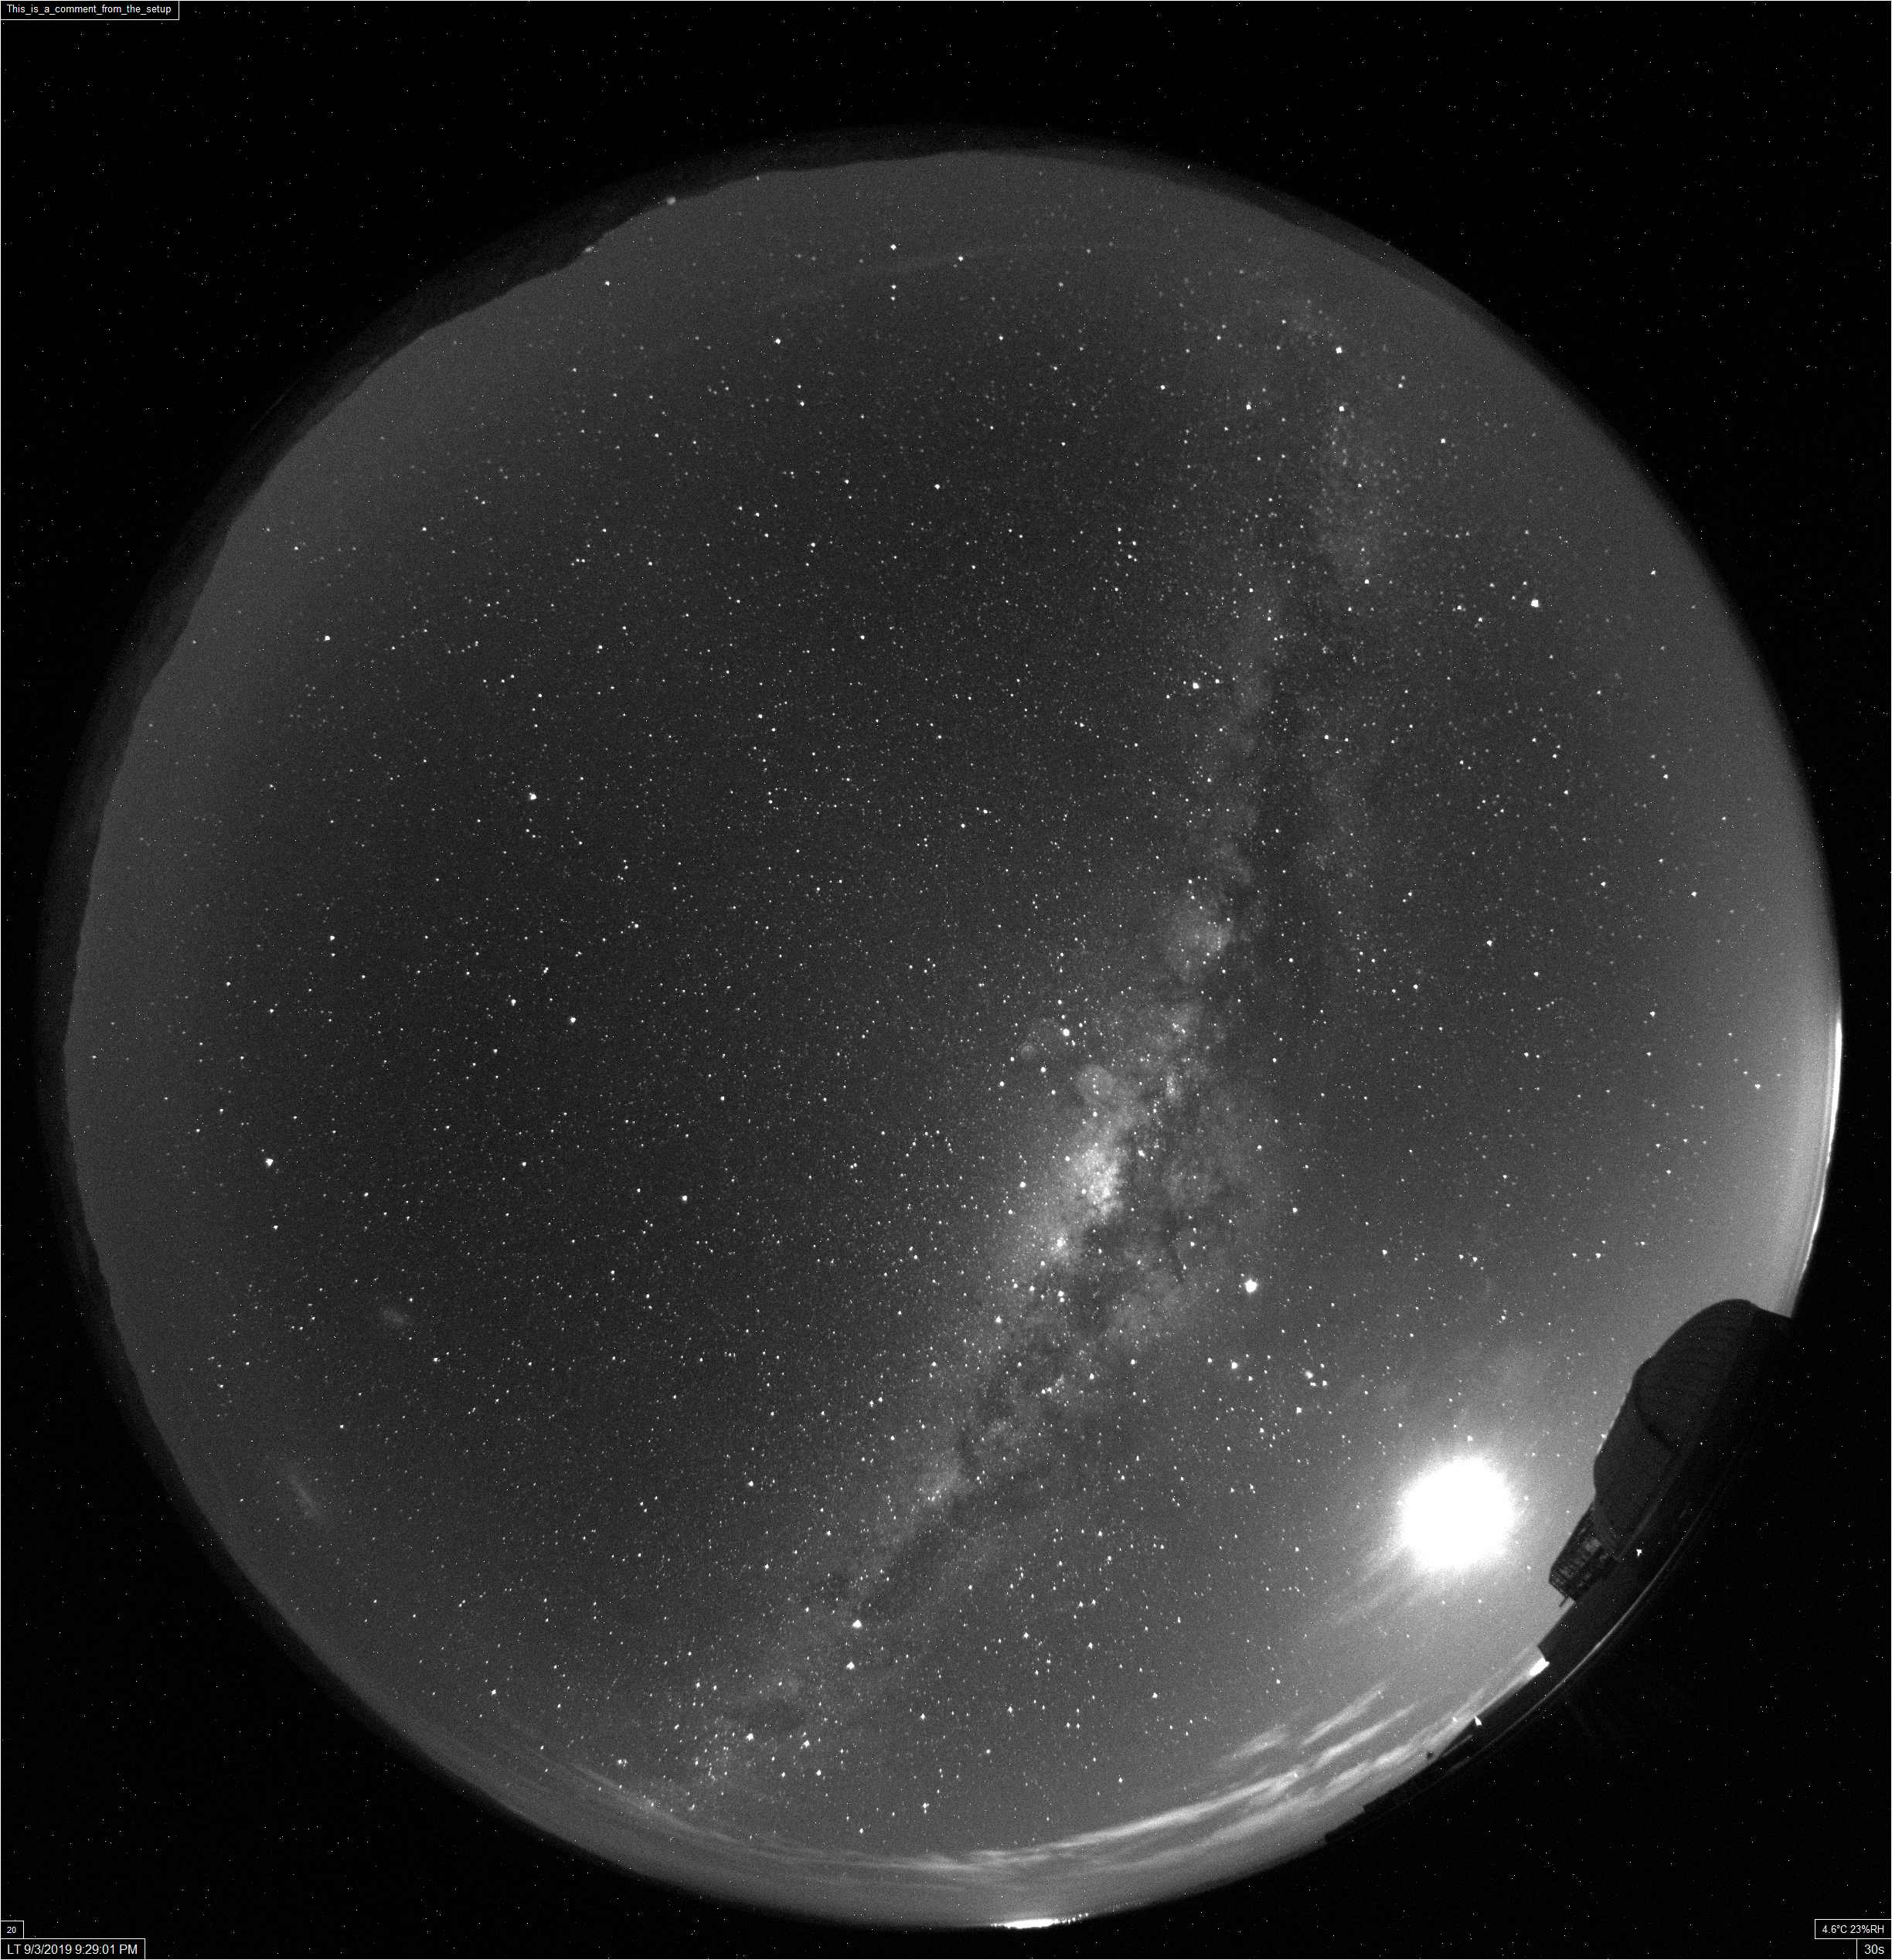

All-Sky Camera View

This image was taken with the LSST all-sky camera, shortly after it achieved first light in early September 2019. This camera, installed on calibration hill near the Auxiliary Telescope, will monitor the entire sky every minute of the night, mapping the transparency of the sky (i.e. clouds) to give instant feedback to the LSST Scheduler on where to point the telescope in the sky for efficient survey observations.

Credit: Rubin Observatory/NSF/AURA